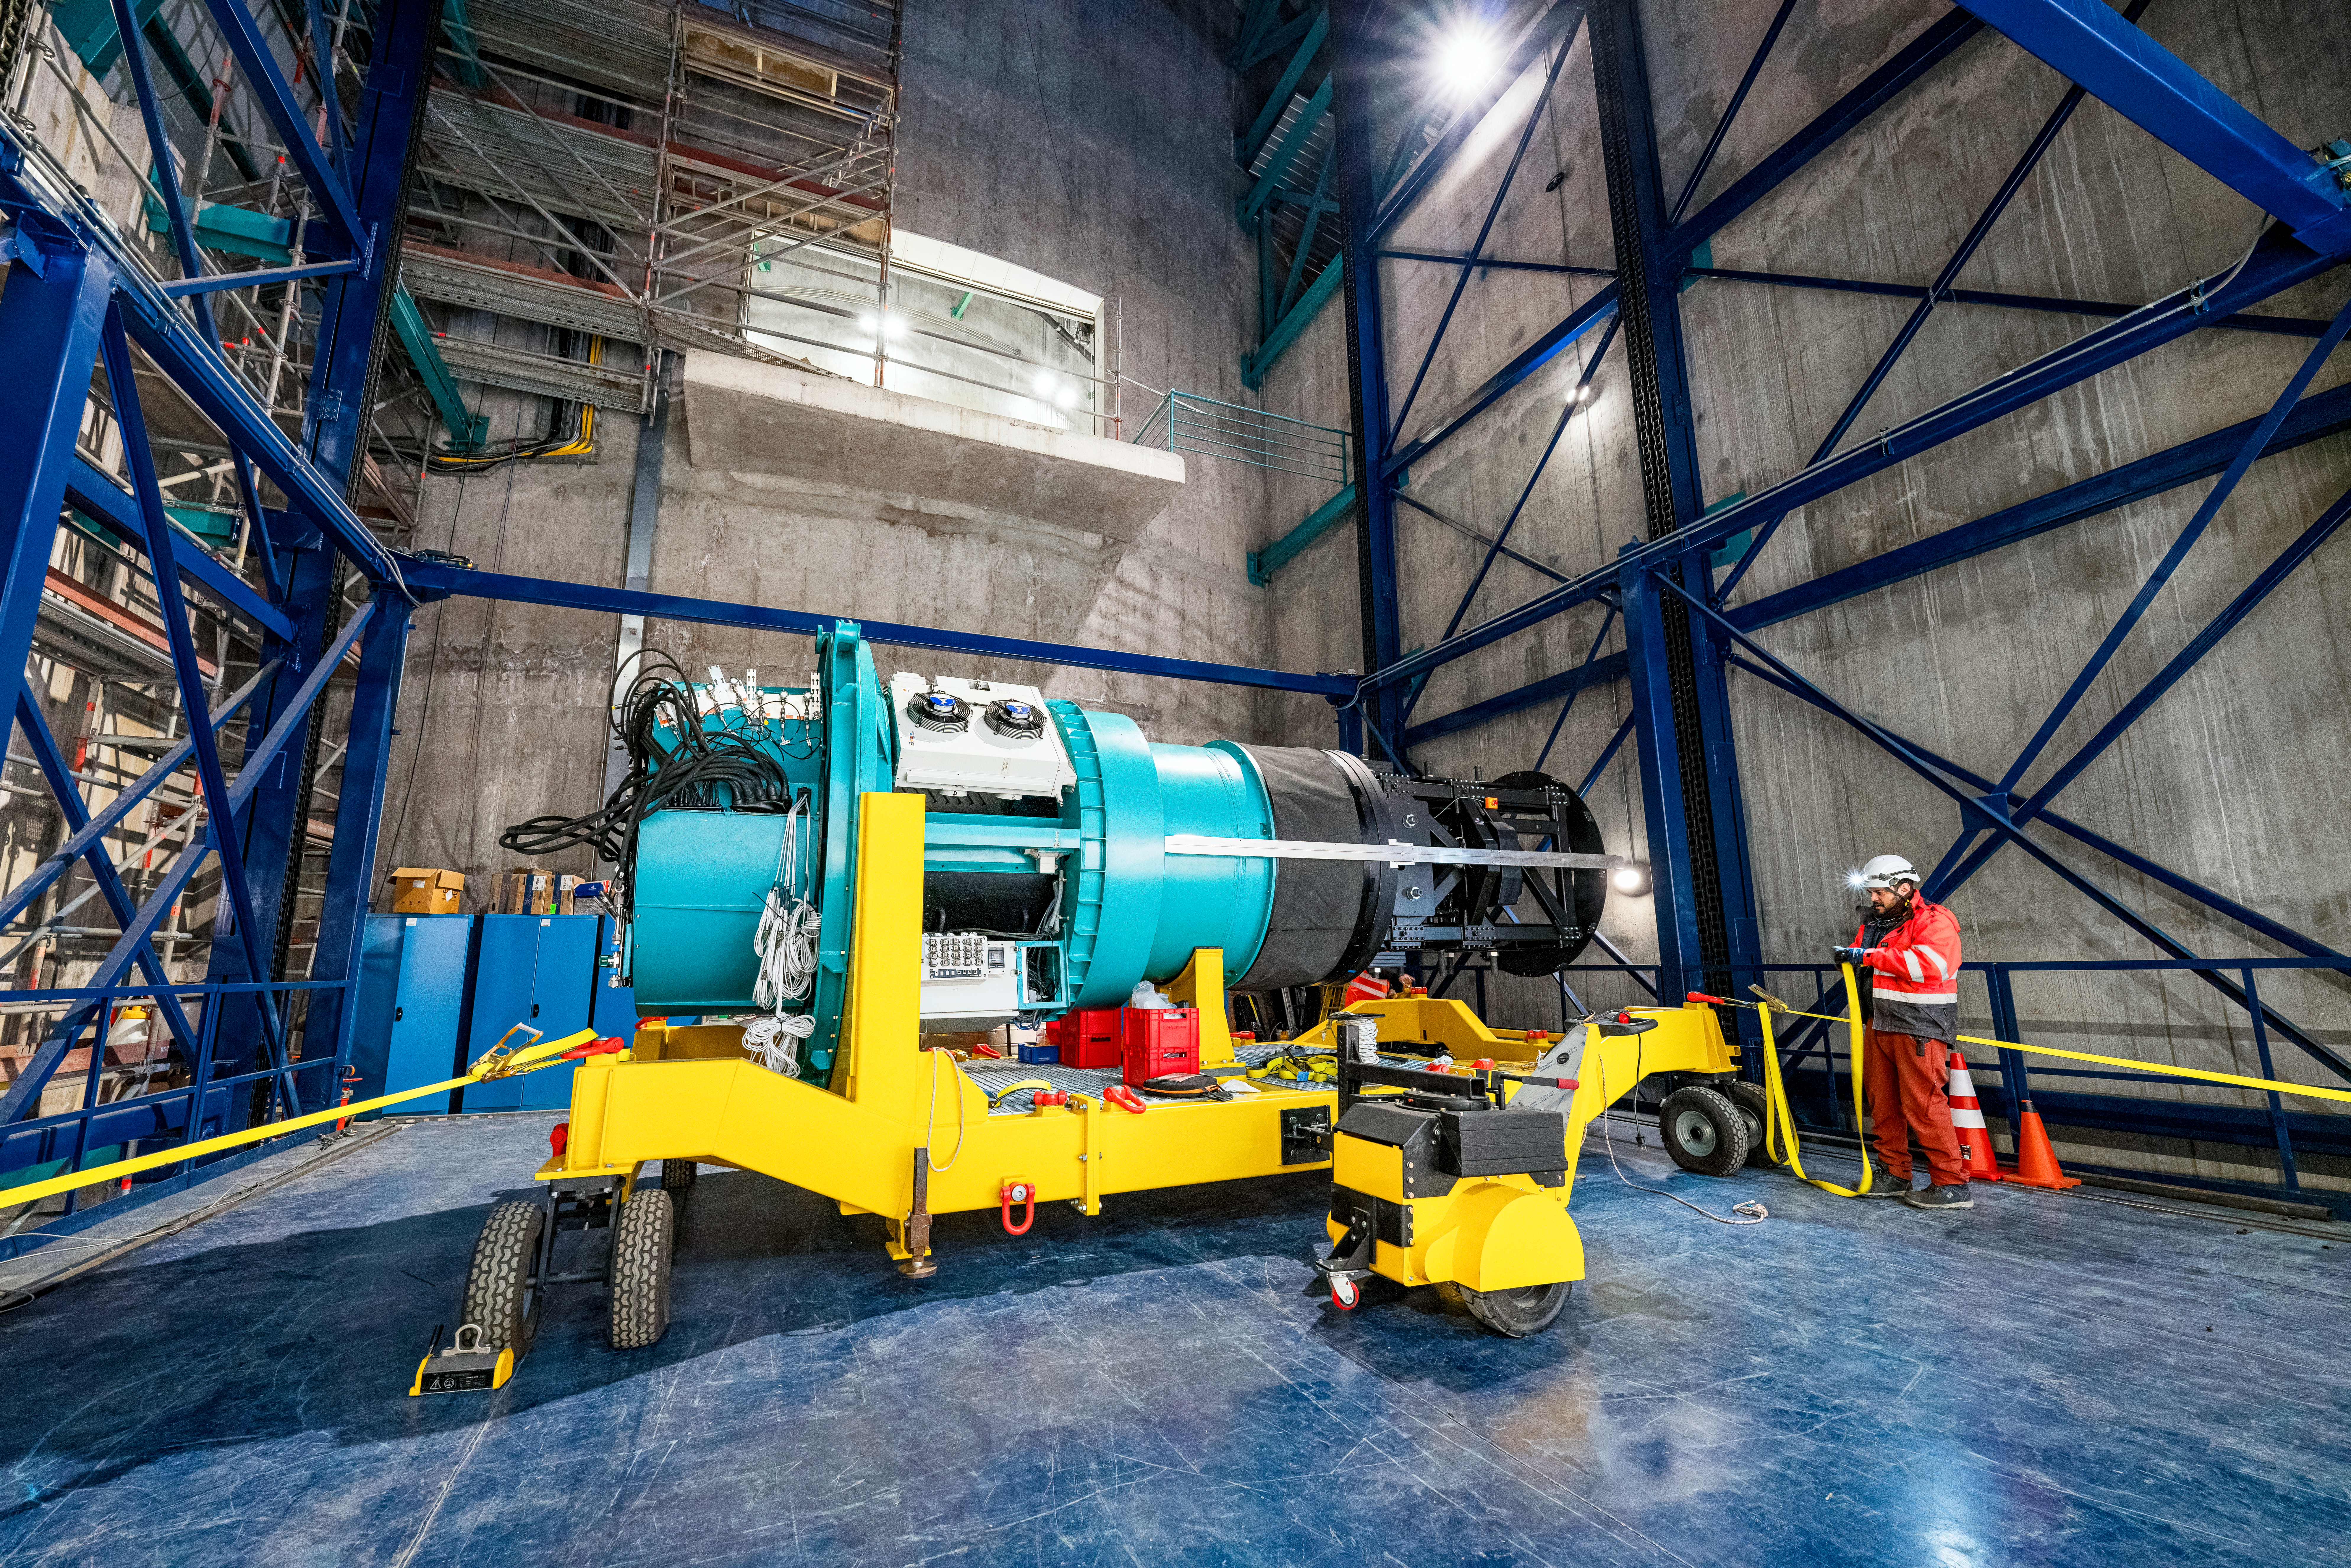

Rubin ComCam Install

Comcam Thursday 22

Credit: Rubin Obs/NSF/AURA/H. Stockebrand